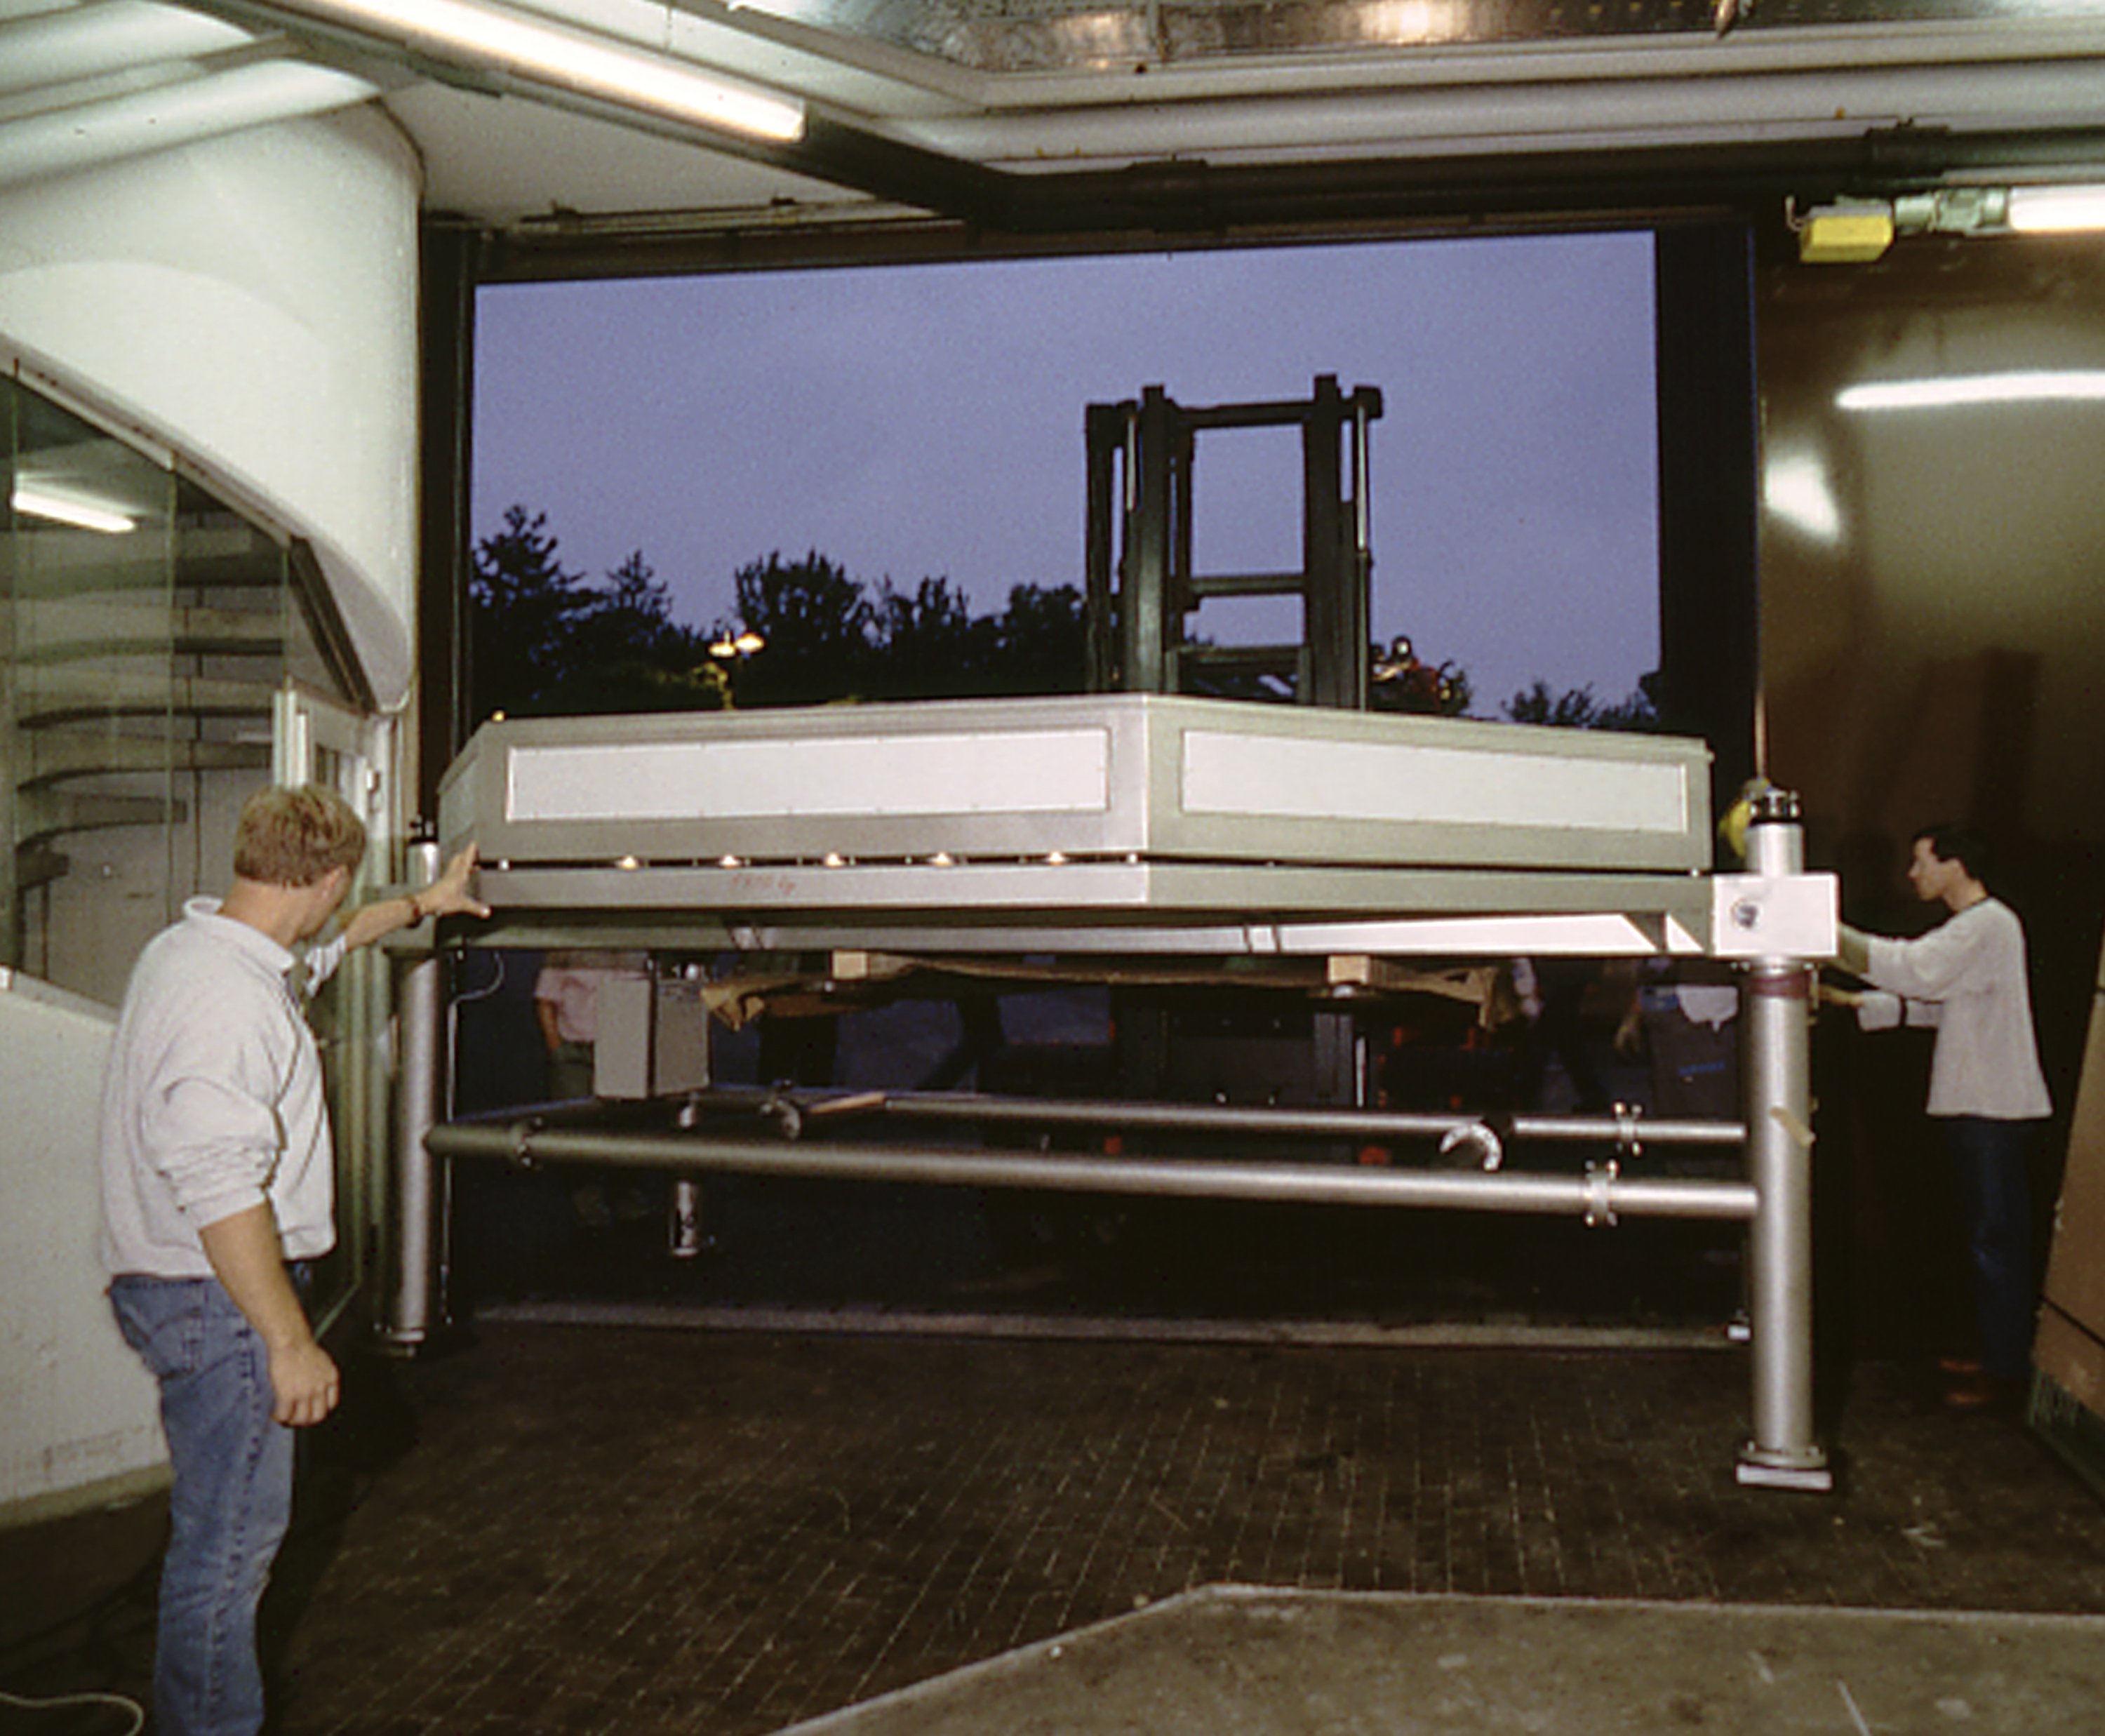

UVES at ESO Headquarters

This picture was taken in the evening of June 18, 1998 and shows the moment when the lower half of the enclosure of UVES is moved into the Garching integration and test facility, 10 days after the last parts of ISAAC left for Paranal.

Credit: ESO